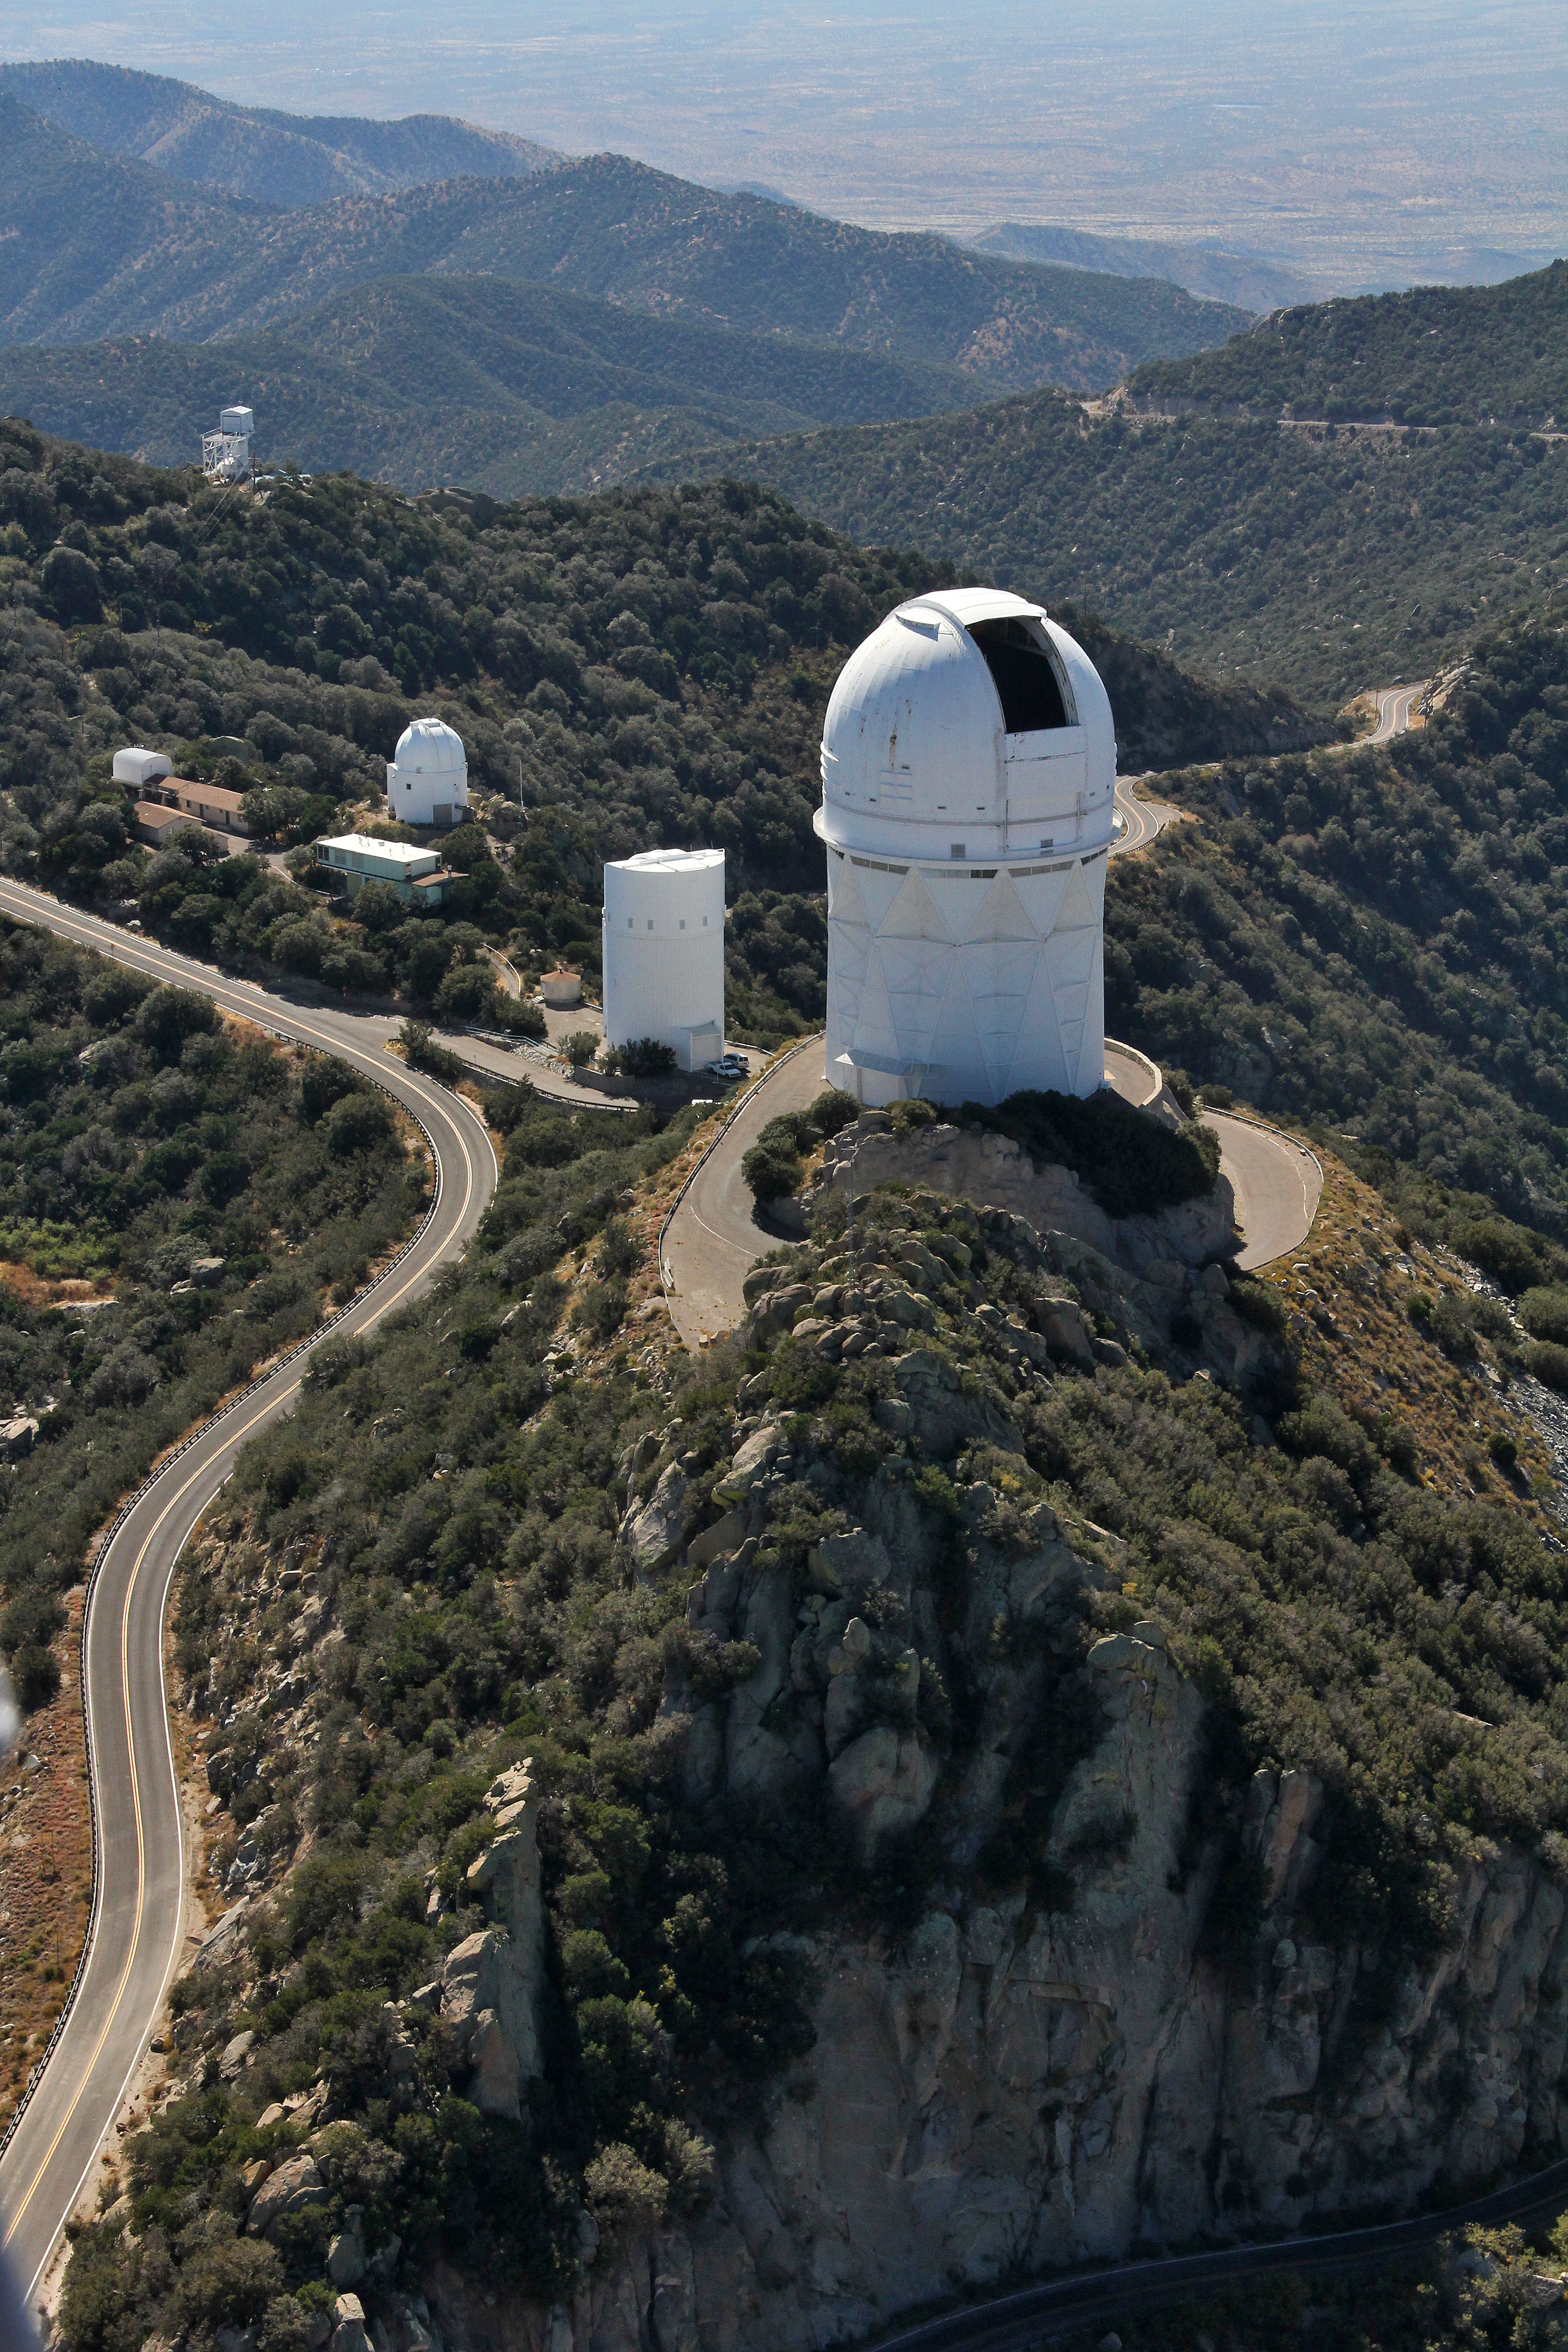

Aerial view of Kitt Peak National Observatory, 29 October 2012

Aerial view of the Mayall 4-m Telescope at Kitt Peak National Observatory, 29 October 2012.

Credit: P. Marenfeld/NOIRLab/NSF/AURA/ and E. Acosta/Vera C. Rubin Observatory/ NOIRLab/ NSF/ AURA